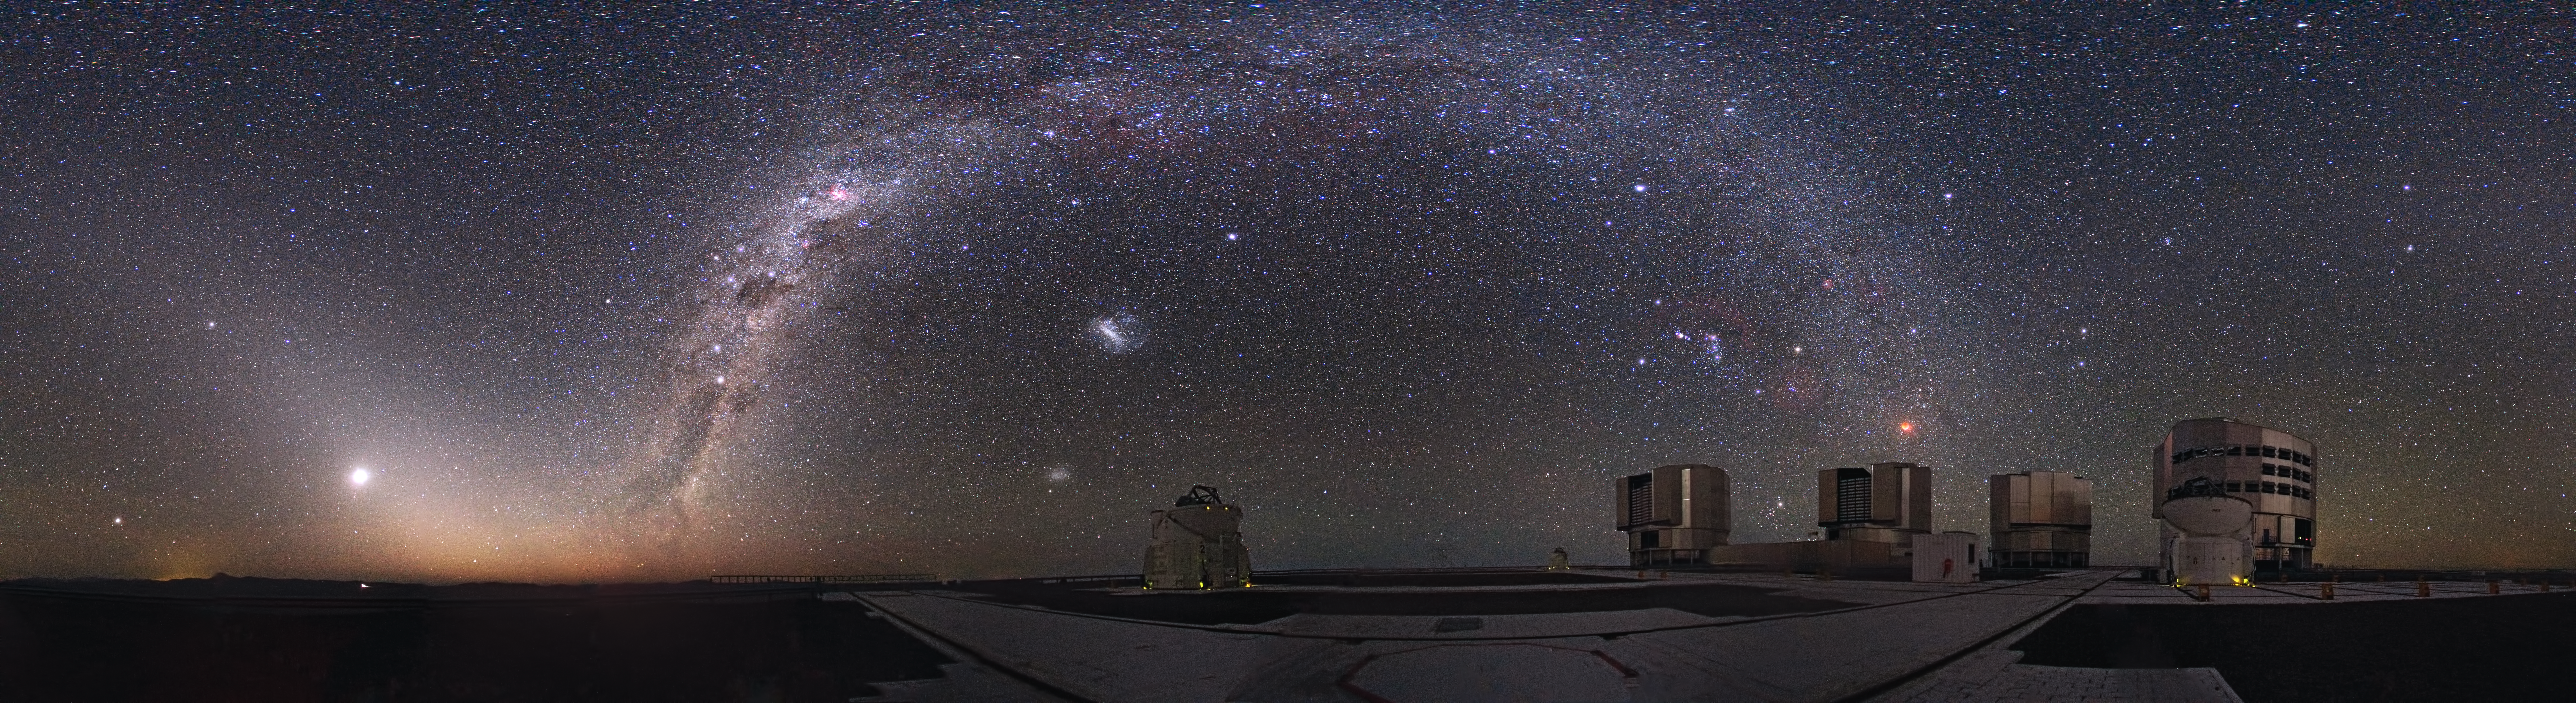

Eclipsed moon, striking night sky

A total eclipse of the Moon is an impressive spectacle. But it also provides another viewing opportunity: a dark, moonlight-free starry sky. At Cerro Paranal in the Chilean Atacama Desert, one of the most remote places in the world, the distance from sources of light pollution makes the night sky all the more remarkable during a total lunar eclipse.

This panorama photo, taken by ESO Photo Ambassador Yuri Beletsky, shows the view of the starry sky from the site of ESO’s Very Large Telescope (VLT) at Cerro Paranal during the total lunar eclipse of 21 December 2010. The reddish disc of the Moon is seen on the right of the image, while the Milky Way arches across the heavens in all its beauty. Another faint glow of light is also visible, surrounding the brilliant planet Venus in the bottom left corner of the picture. This phenomenon, known as zodiacal light, is produced by sunlight reflecting off dust in the plane of the planets. It is so faint that it’s normally obscured by moonlight or light pollution.

During a total lunar eclipse, the Earth’s shadow blocks direct sunlight from the Moon. The Moon is still visible, red in colour because only light rays at the red end of the spectrum are able to reach the Moon after being redirected through the Earth’s atmosphere (the blue and green light rays are scattered much more strongly).

Interestingly the Moon, which appears above one of VLT’s Unit Telescopes (UT2), was being observed by UT1 that night. UT1 and UT2 are also known as Antu (meaning The Sun in Mapudungun, one of Chile’s native languages) and Kueyen (The Moon), respectively.

Credit: ESO/Y. Beletsky